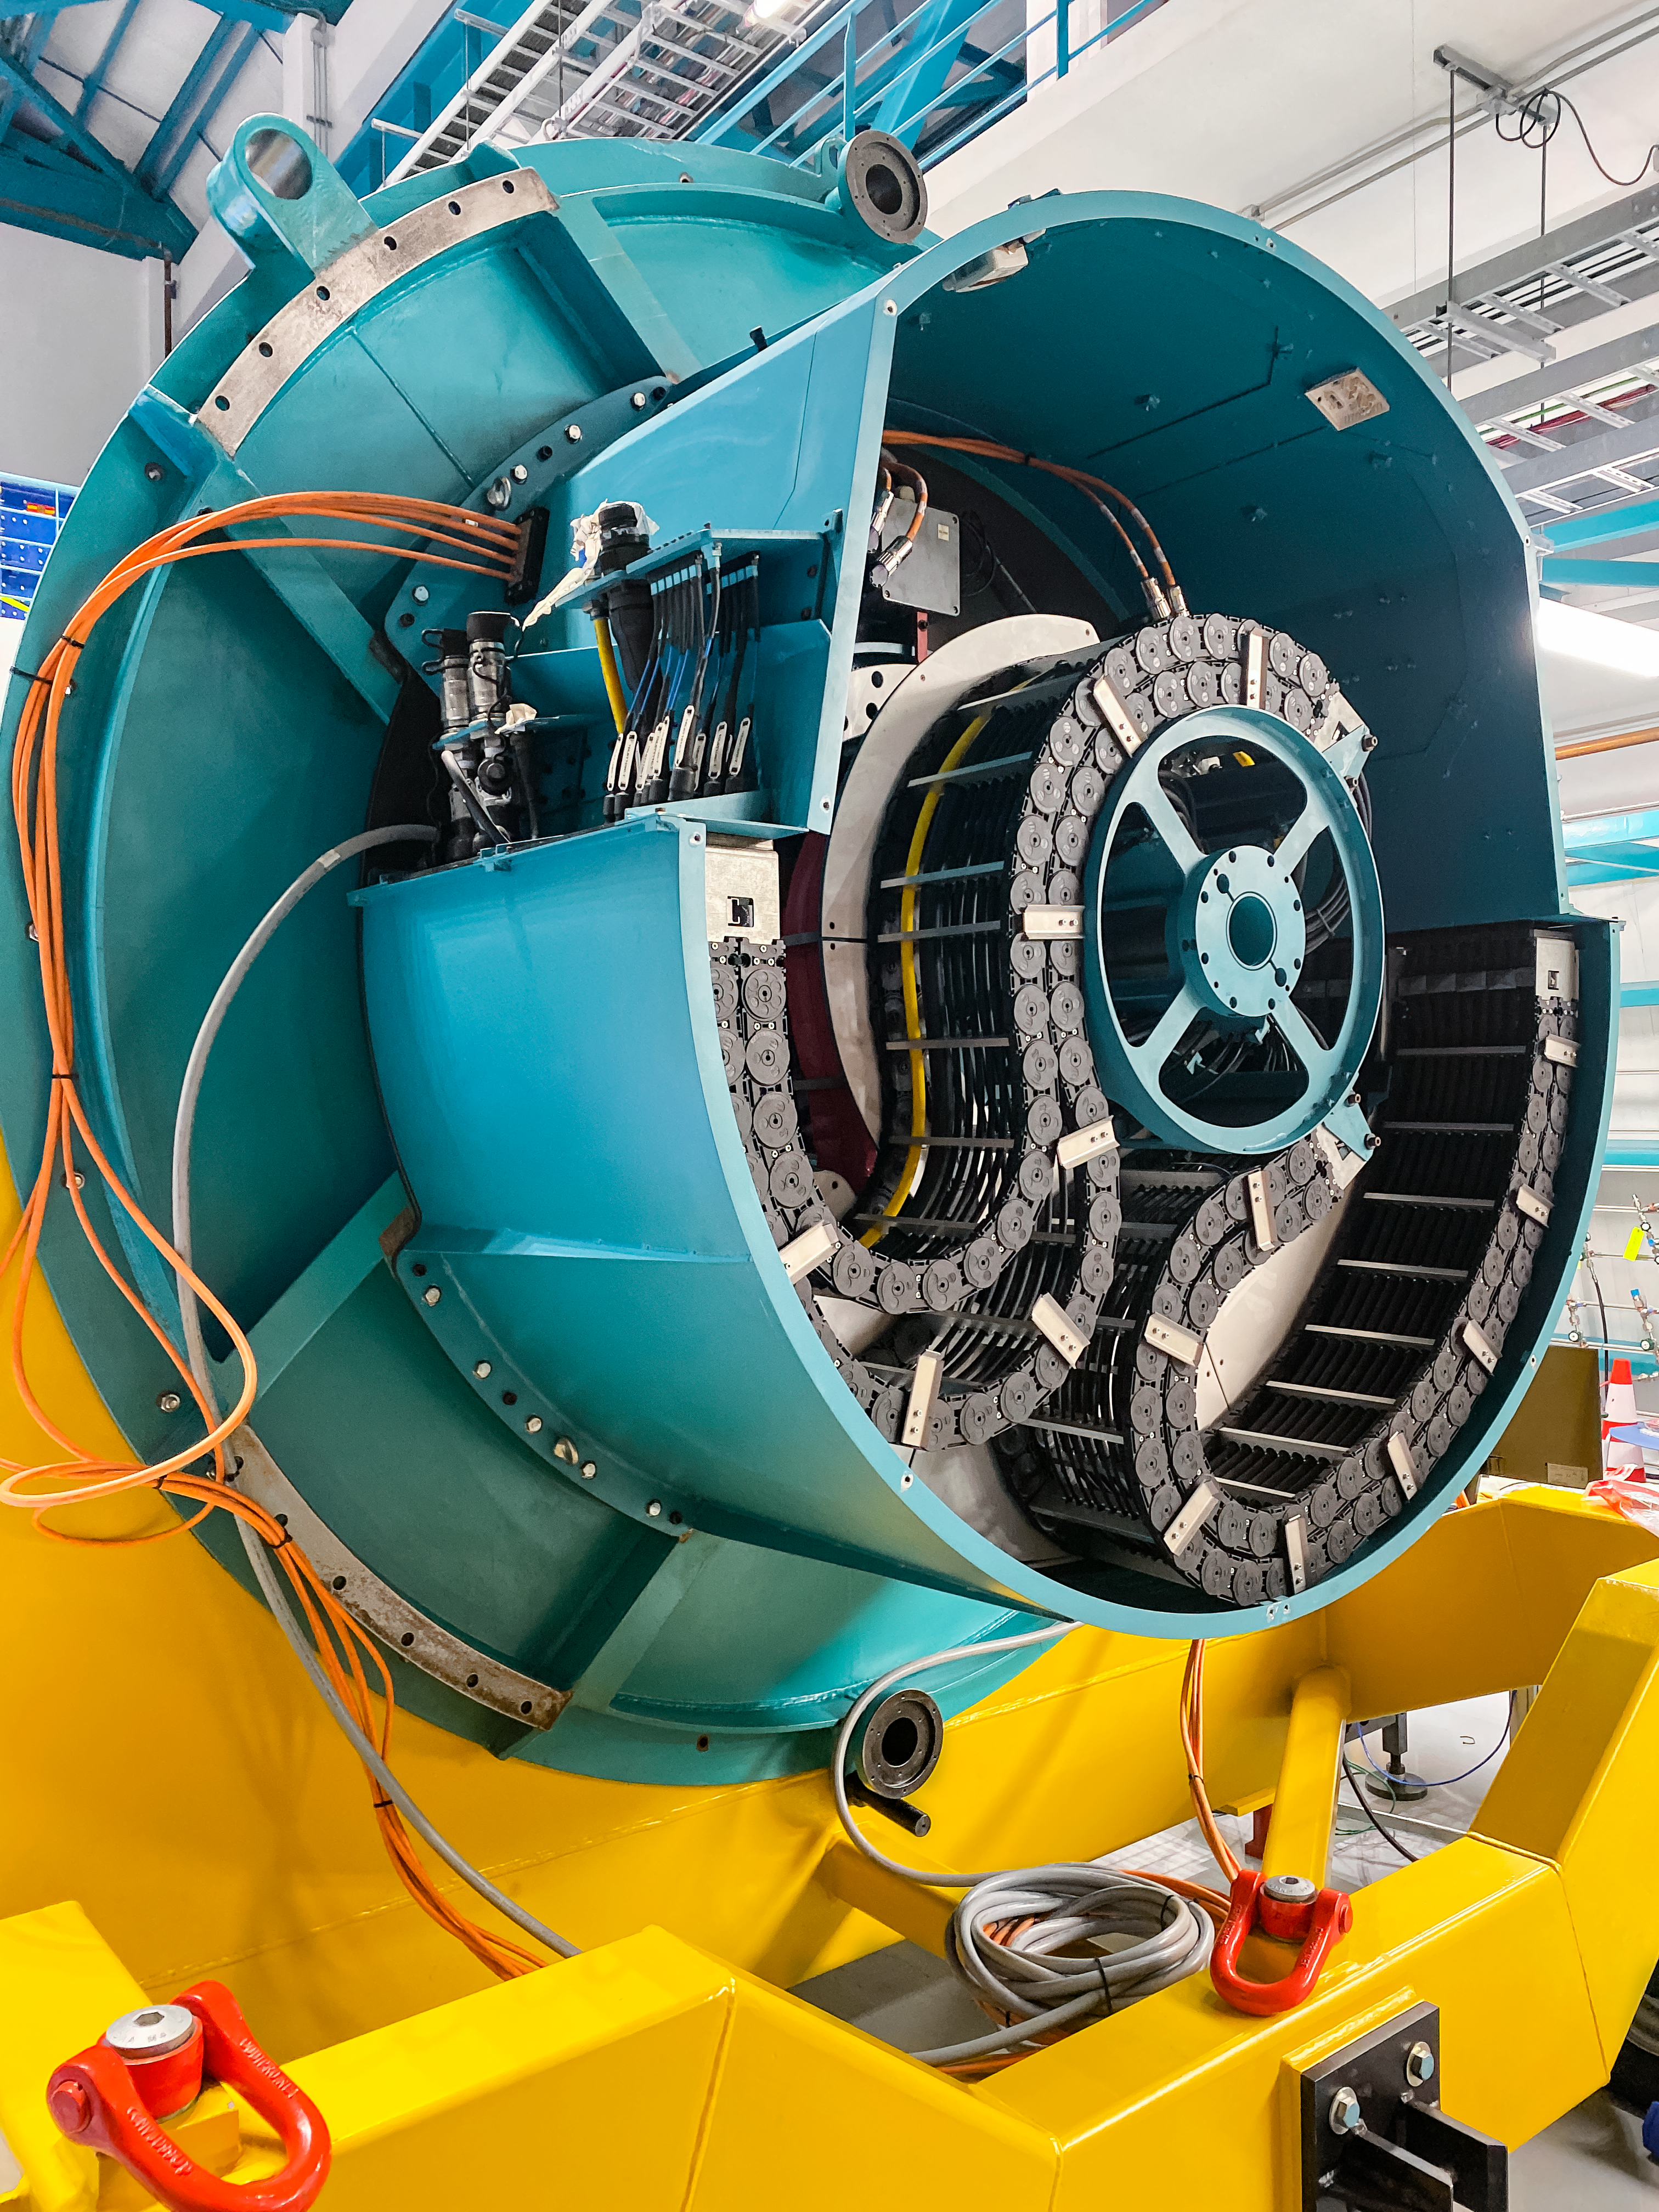

Camera Rotator Integration Work

The Telescope and Site team and System Integration, Test & Commissioning team from LSST, along with personnel from vendor Tekninker, have had success with early integration activities on the summit in recent weeks. The Camera Cable Wrap, the rotator, and the pointing component have been integrated together through the latest version of the Service Abstraction Layer (SAL) for testing. SAL is the intermediary between high-level software control and the hardware. The team identified minor operational restrictions, which will be addressed before the next round of testing, but in general the subsystems are working together well.

Credit: Rubin Observatory/NSF/AURA